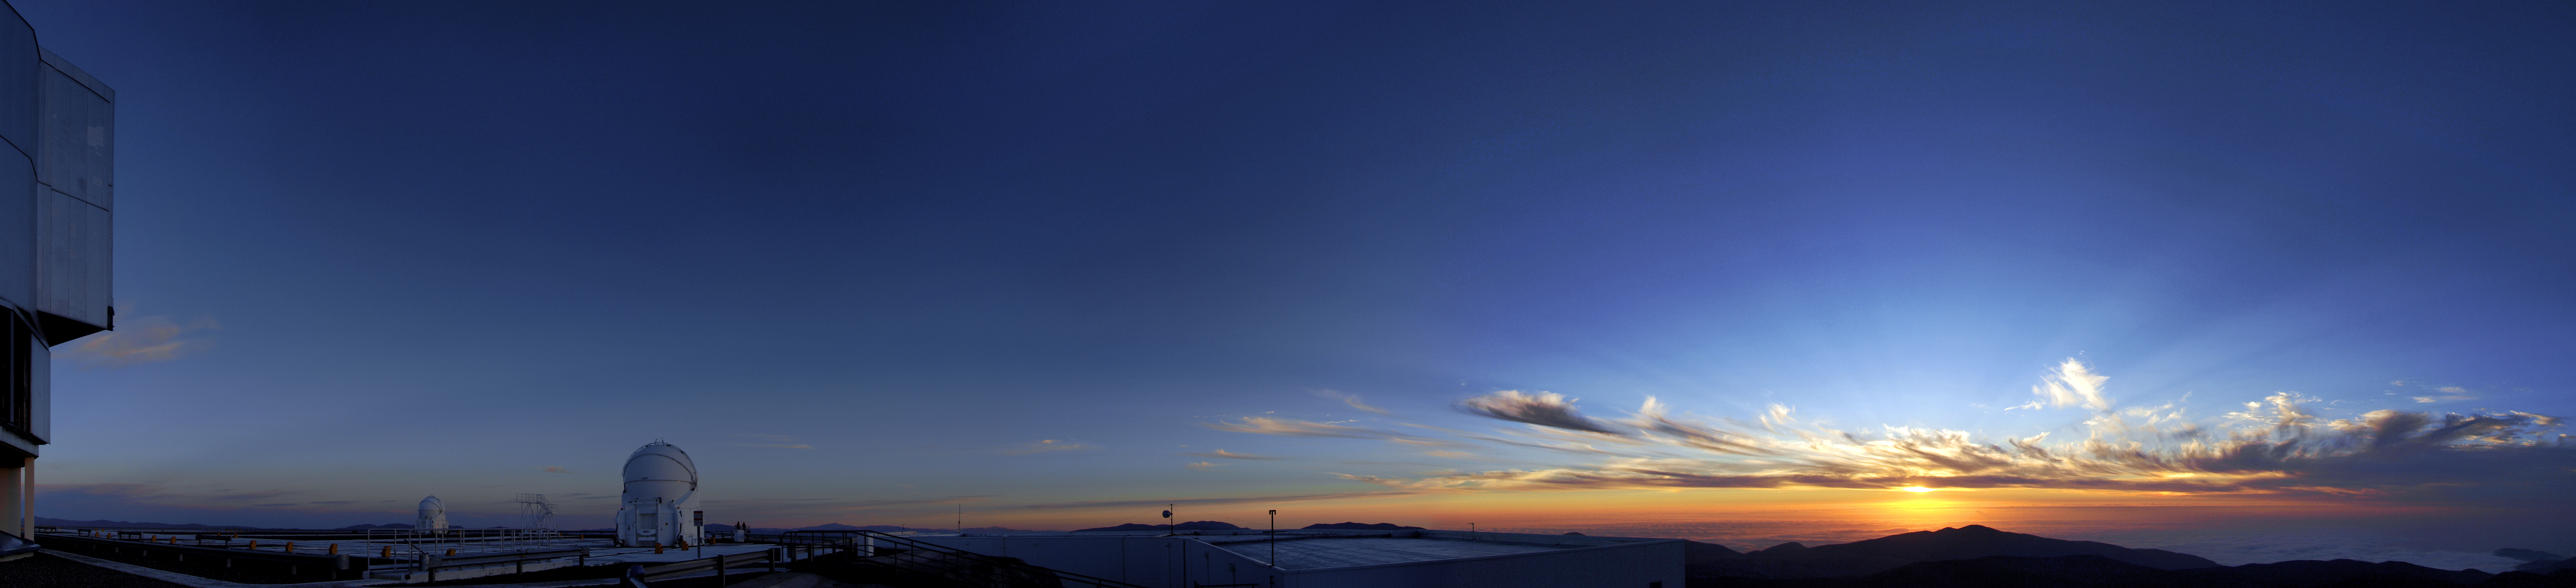

Impression, sunset

The Sun sets over Paranal Observatory, painting an array of subtle hues across the sky reminiscent of a Monet landscape. The sparse clouds glow warmly under the Sun's last rays, and the crisp clarity of the air is almost palpable — highlighting why ESO has selected this area of Chile for its observatory. Crepuscular rays — and shadows from the clouds — are streaming from the Sun and appear to converge at the antisolar point.

Two of the four domed Auxiliary Telescopes (ATs) of the Very Large Telescope (VLT) can be seen on the left, waiting patiently for darkness to fall before conducting their survey of the cosmos.

Once the Sun has set, the 1.8-metre diameter ATs will feed starlight to the Very Large Telescope Interferometer (VLTI), combining the light to produce clear images of the Universe. The mobile ATs are mounted on rails, and can be moved around the VLT site to view the skies from different angles.

This image was posted to the Your ESO Pictures Flickr group by Roger Wesson, a fellow at ESO working at the Paranal Observatory, on 8 March 2013.

Credit: ESO/R. Wesson